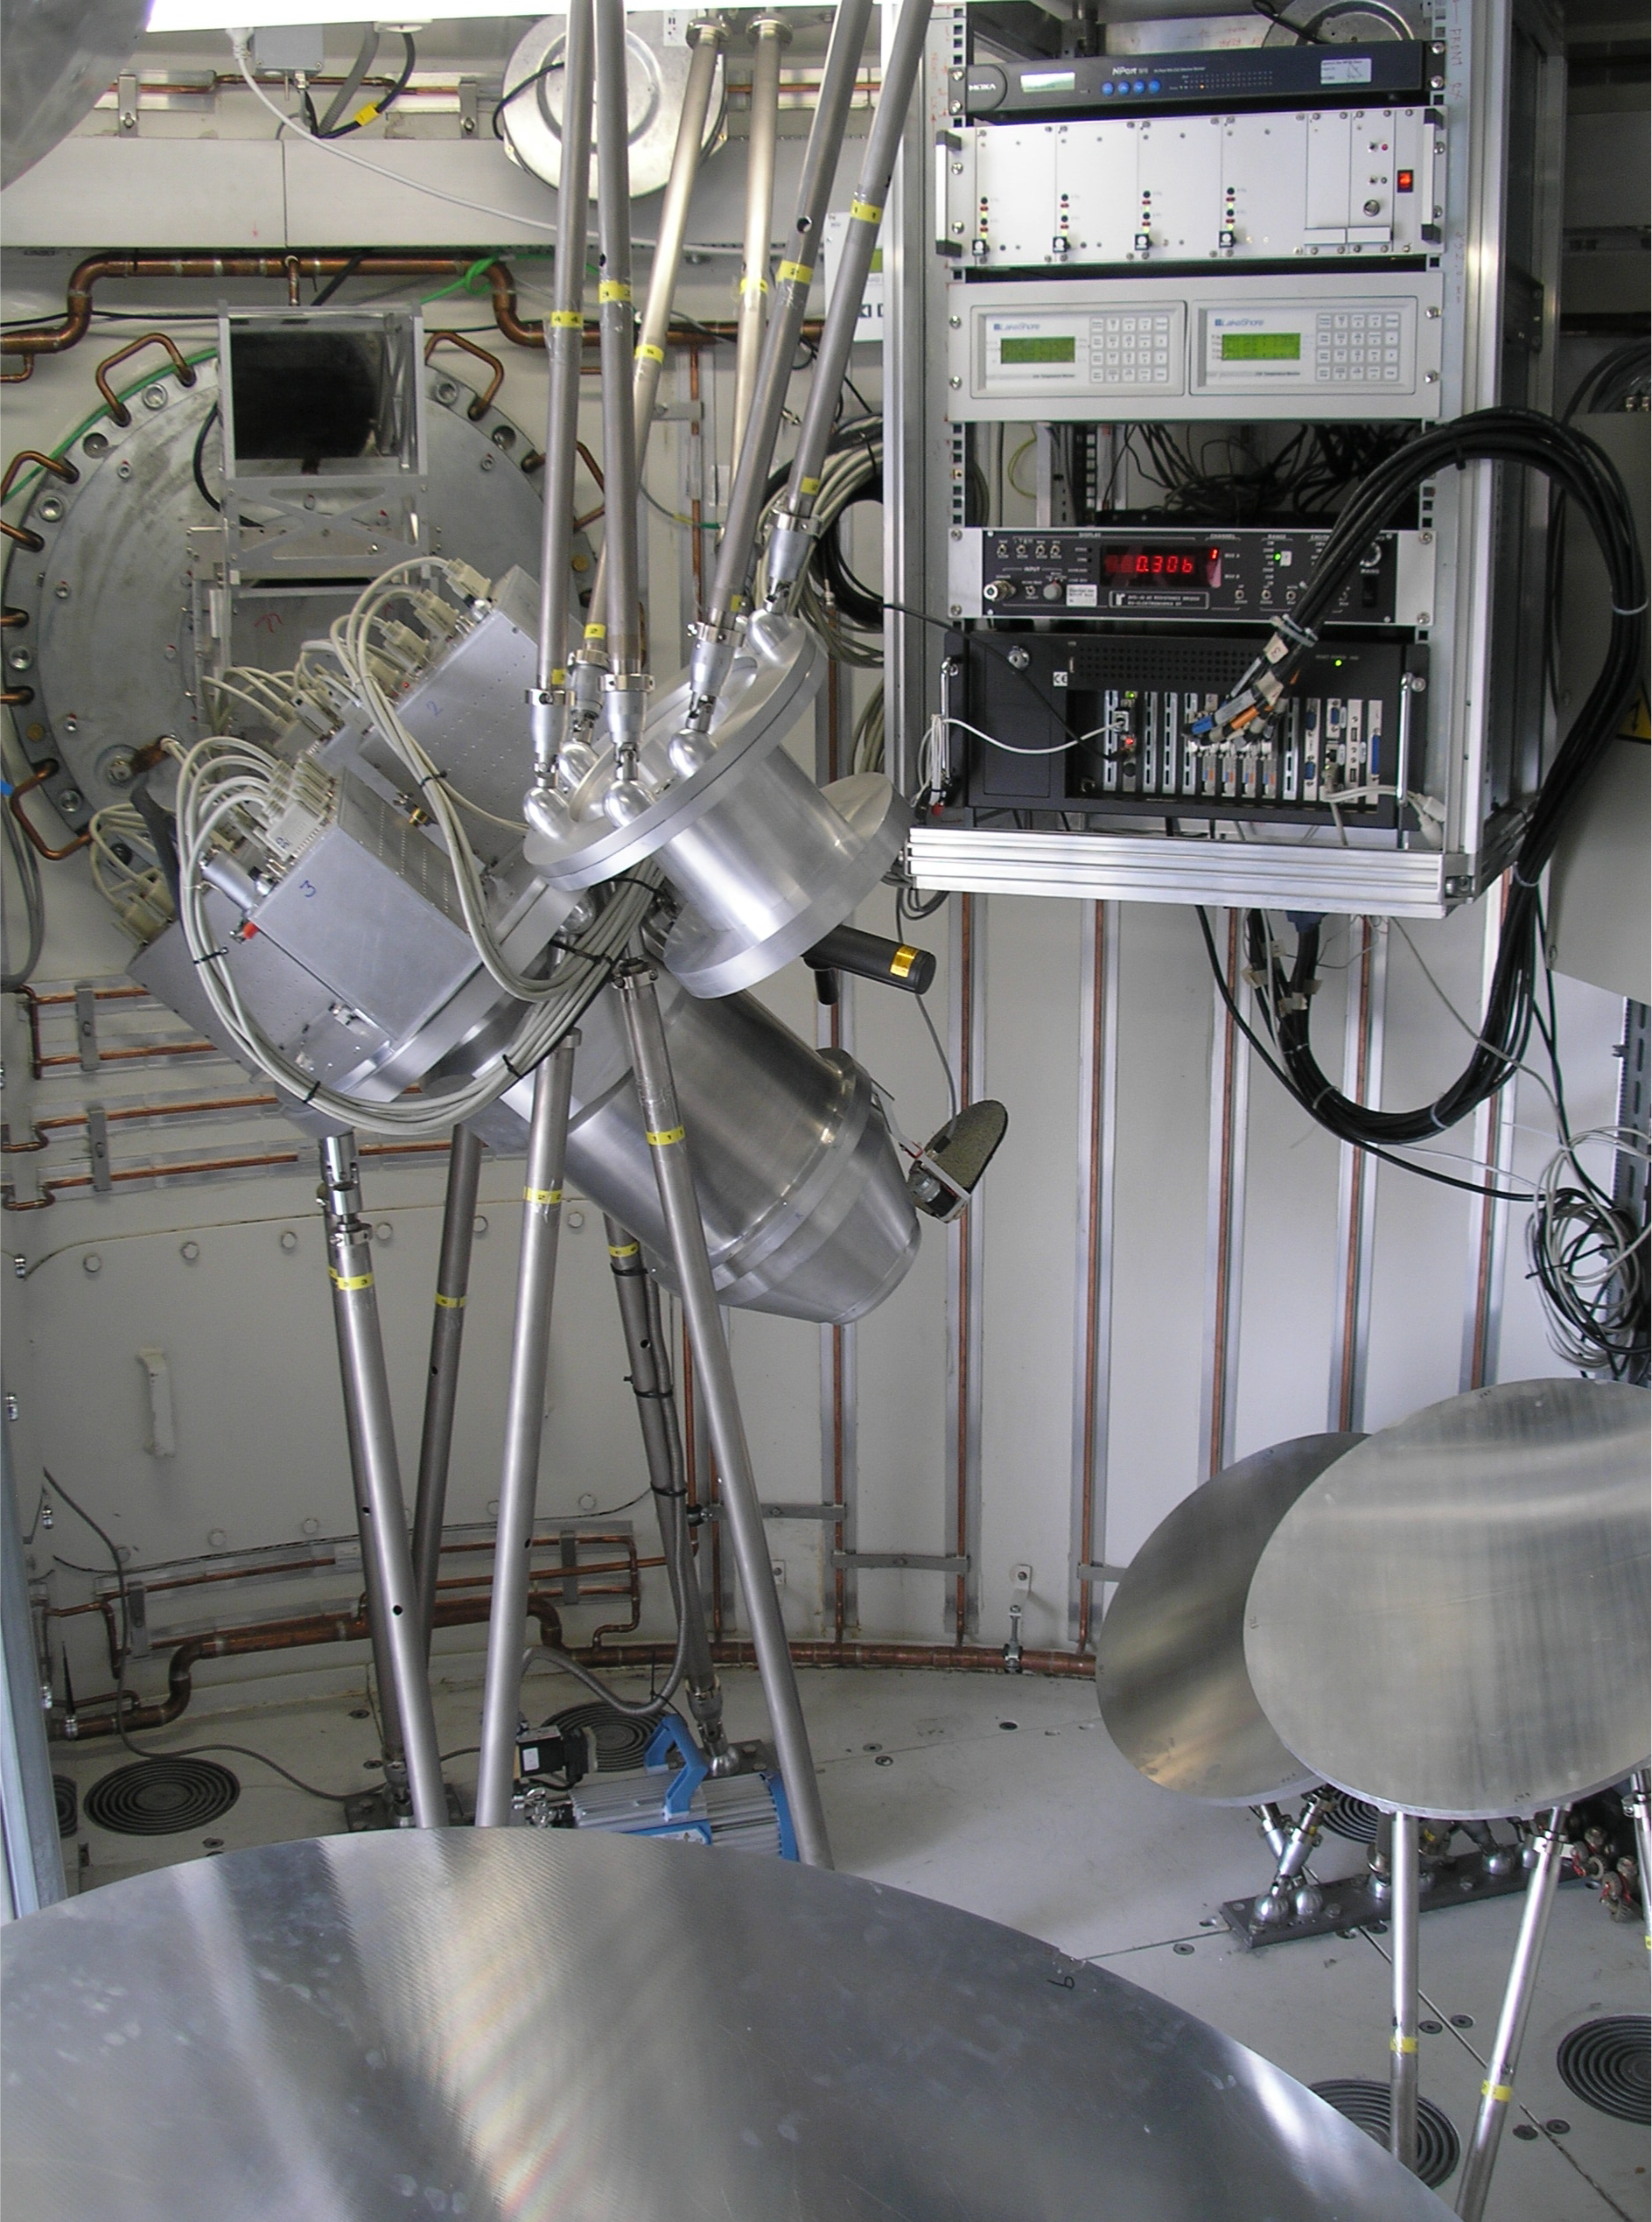

LABOCA on APEX

The LABOCA Camera installed on the APEX telescope at the 5100m high Chajnantor site in Chile. LABOCA is a 'thermometer camera' with 295 detectors and a field of view of 11.4 arcmin.

Credit: ESO